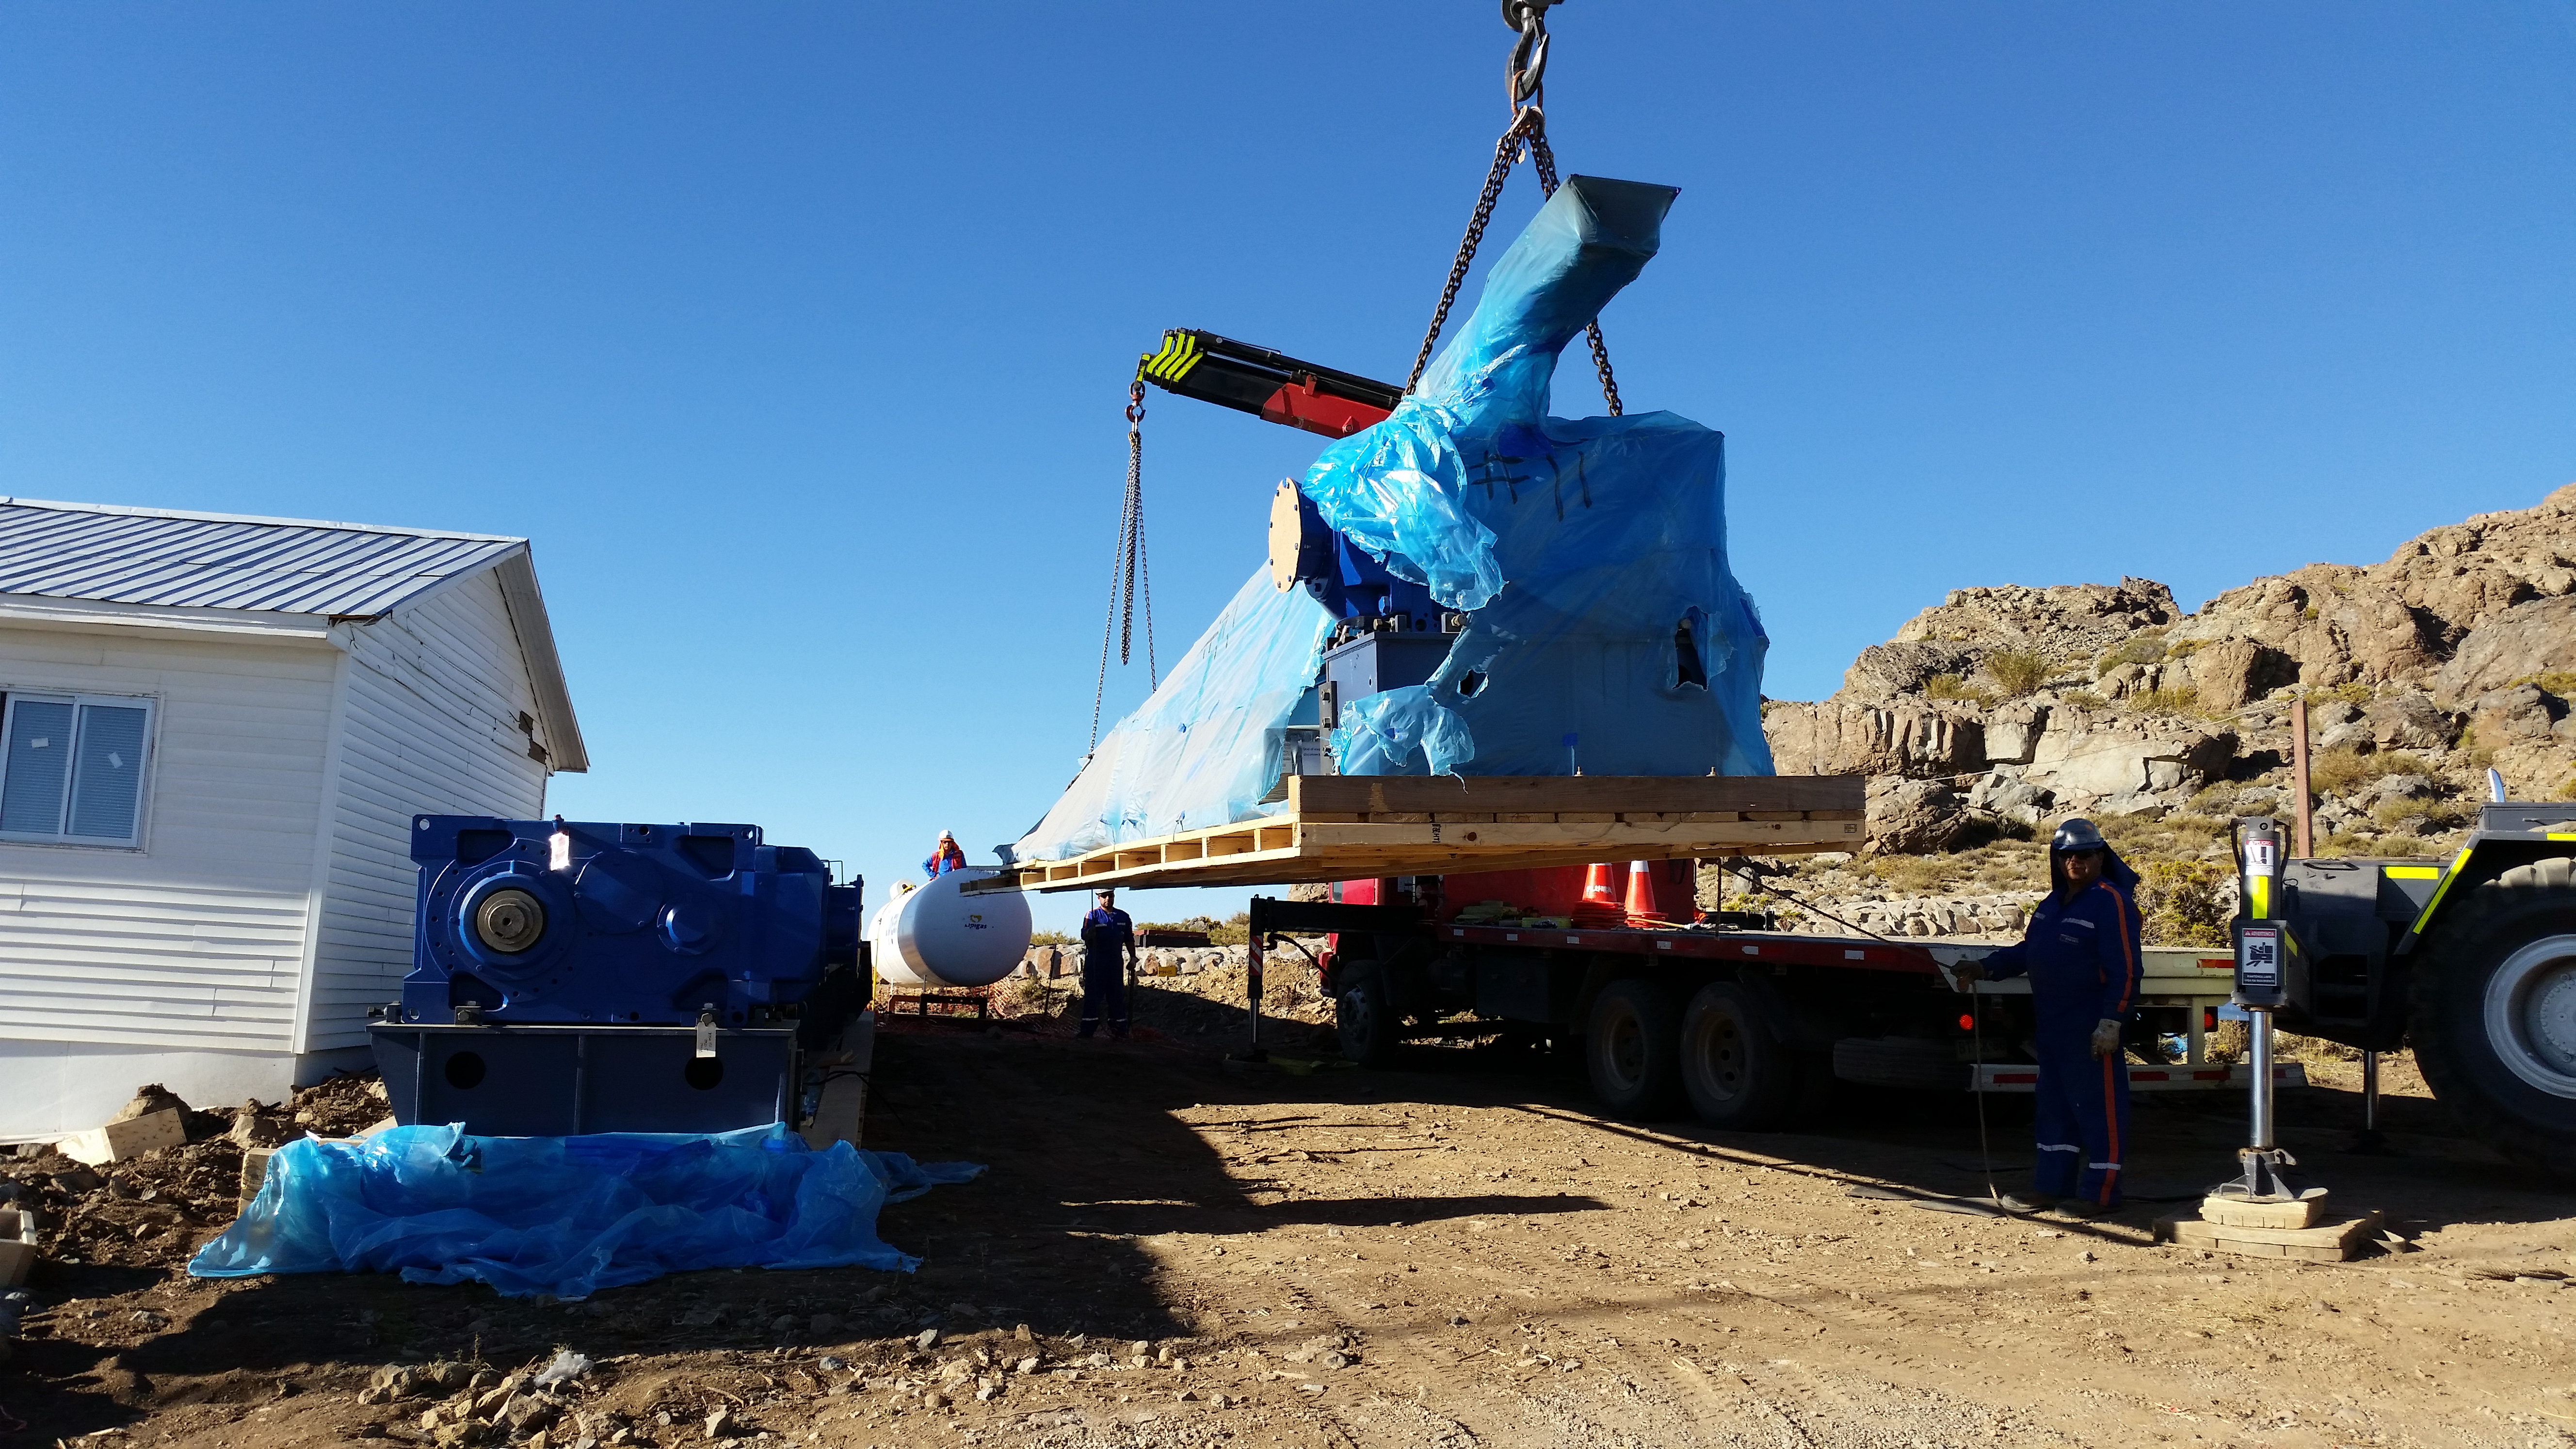

Pflow drive components

Pflow drive components have been unloaded at the LSST site. Pflow Industries is producing a custom 80-ton vertical lift platform, designed to transport the mirror assemblies to and from the coating facilities.

Credit: Rubin Observatory/NSF/AURA